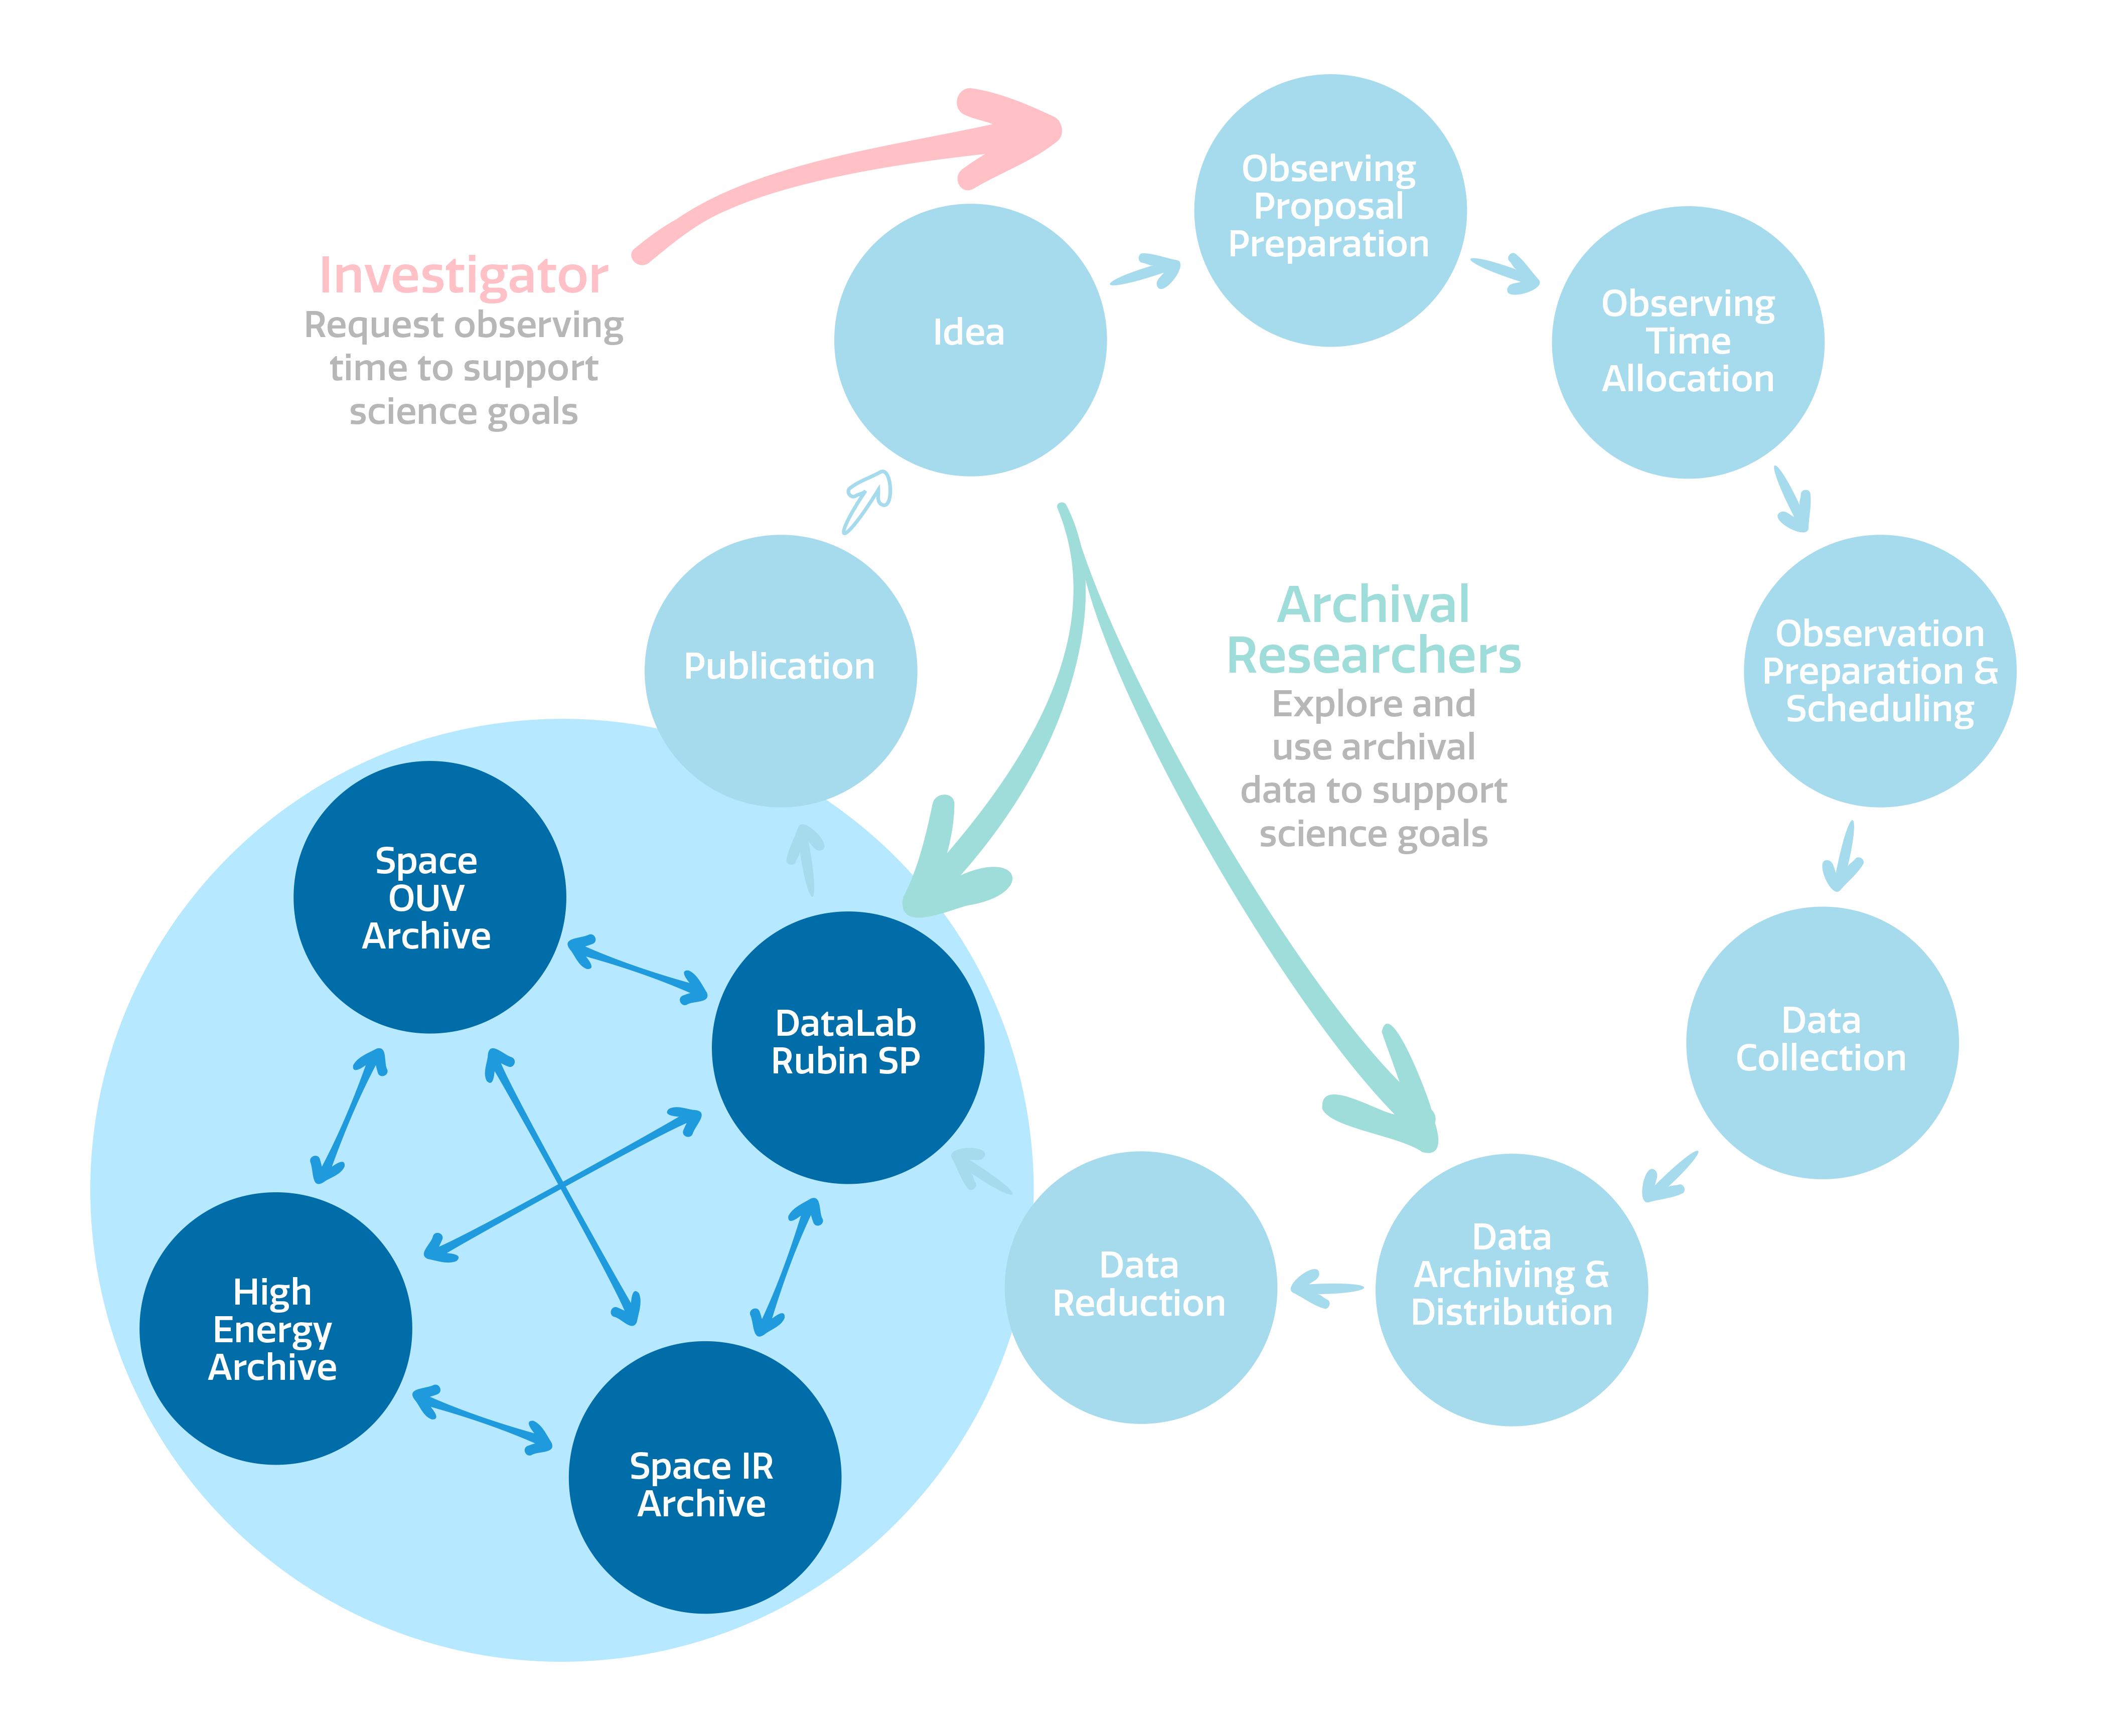

Multi Institution Data Services Coordination

The coordination of NSF-DOE Vera C. Rubin Observatory's multi-institution data services.
Part of the Foundational Diagrams collection.

Credit: NOIRLab/NSF/AURA